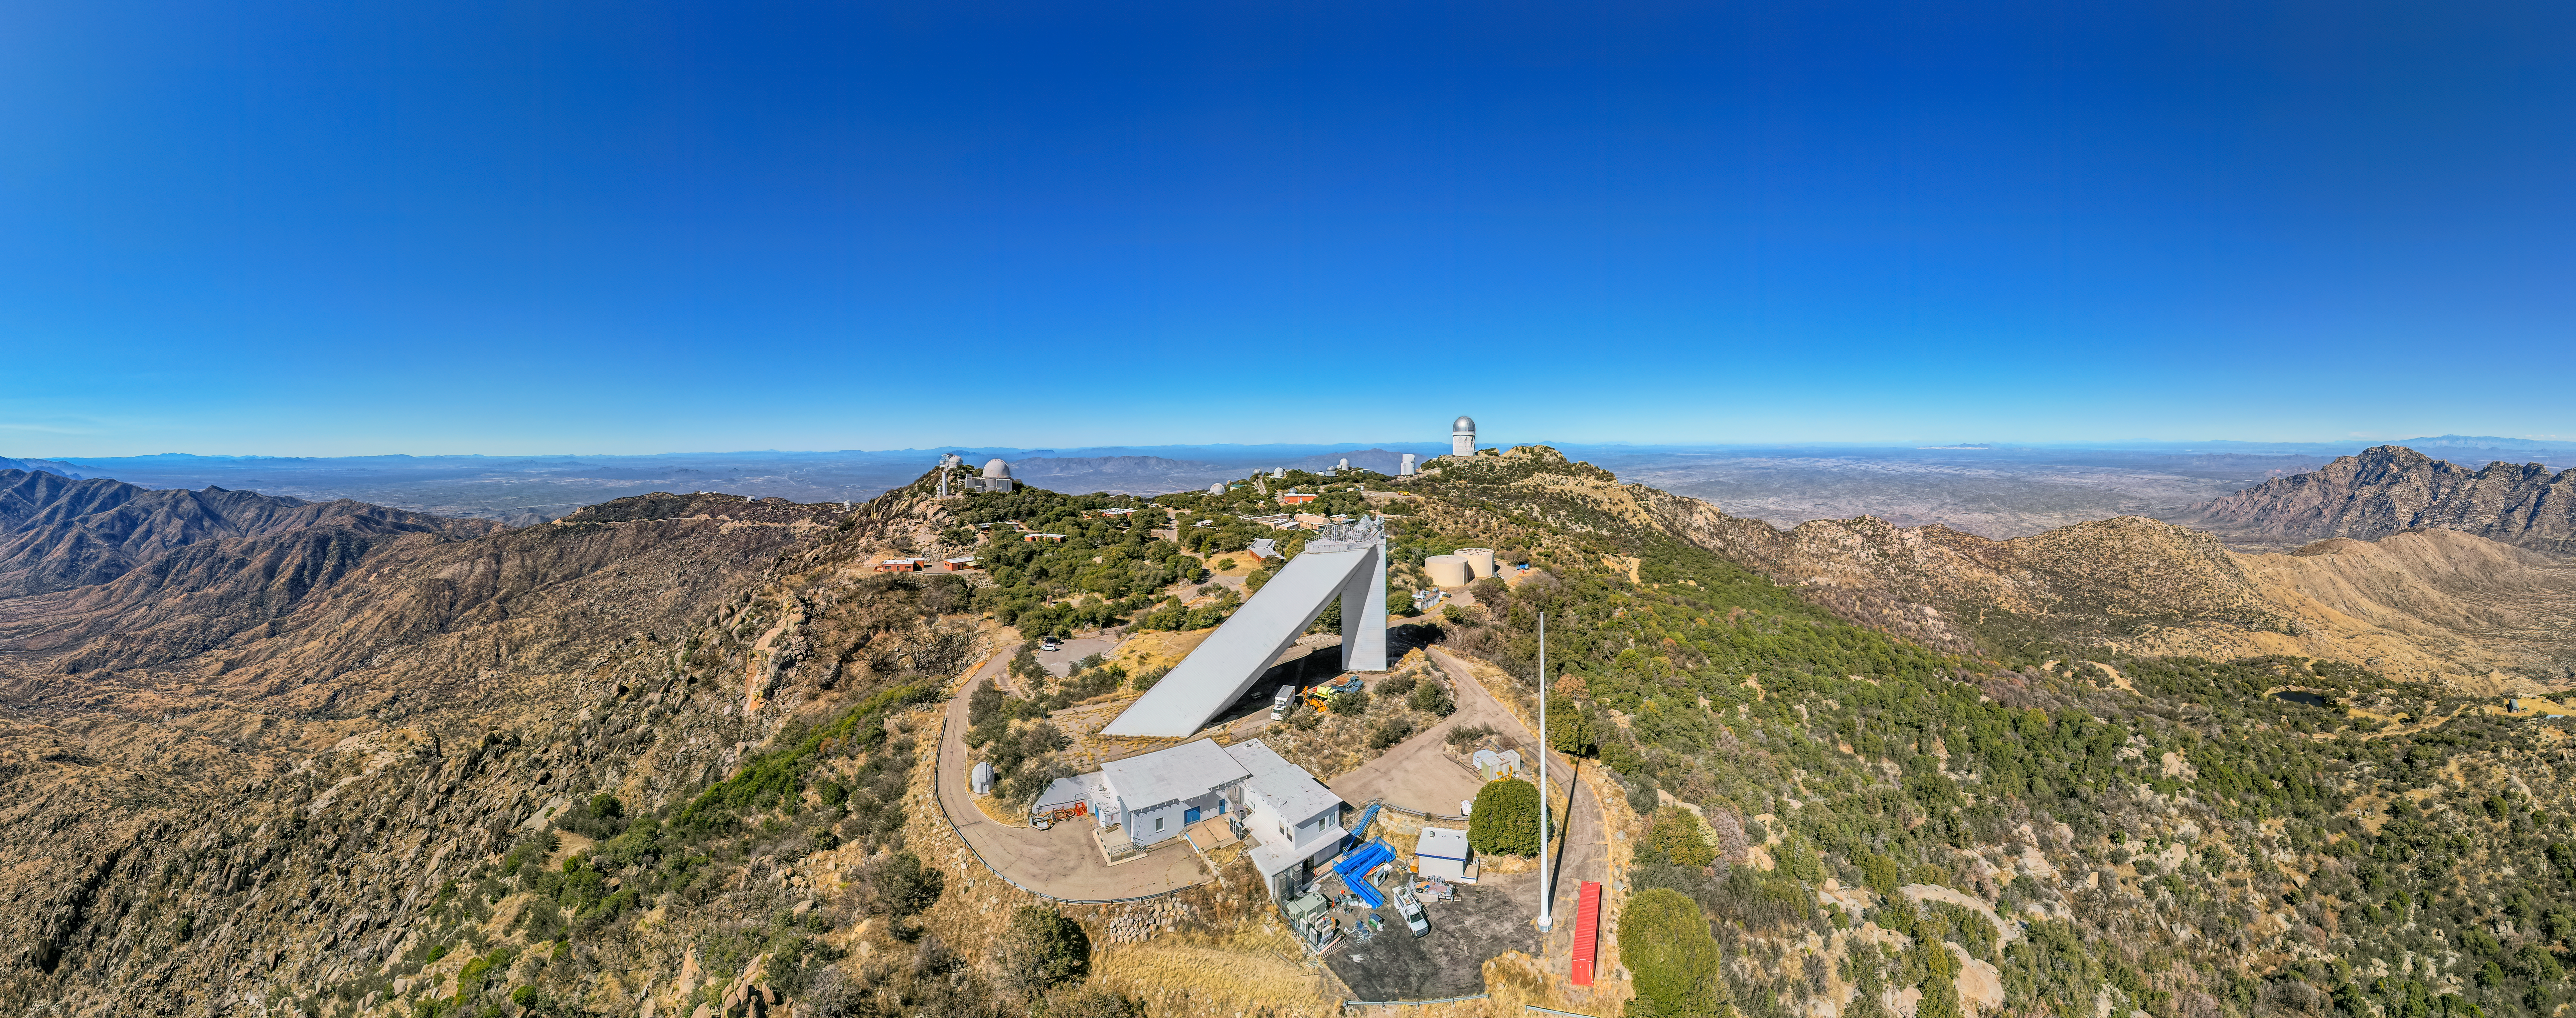

Kitt Peak National Observatory Aerial Panorama

An aerial panoramic view of the telescopes at Kitt Peak National Observatory (KPNO), a Program of NSF NOIRLab, showing the burn scars from the 2022 Contreras Fire. Standing front and center of the image is the McMath-Pierce Solar Telescope.

Credit: KPNO/NOIRLab/NSF/AURA/P. Marenfeld